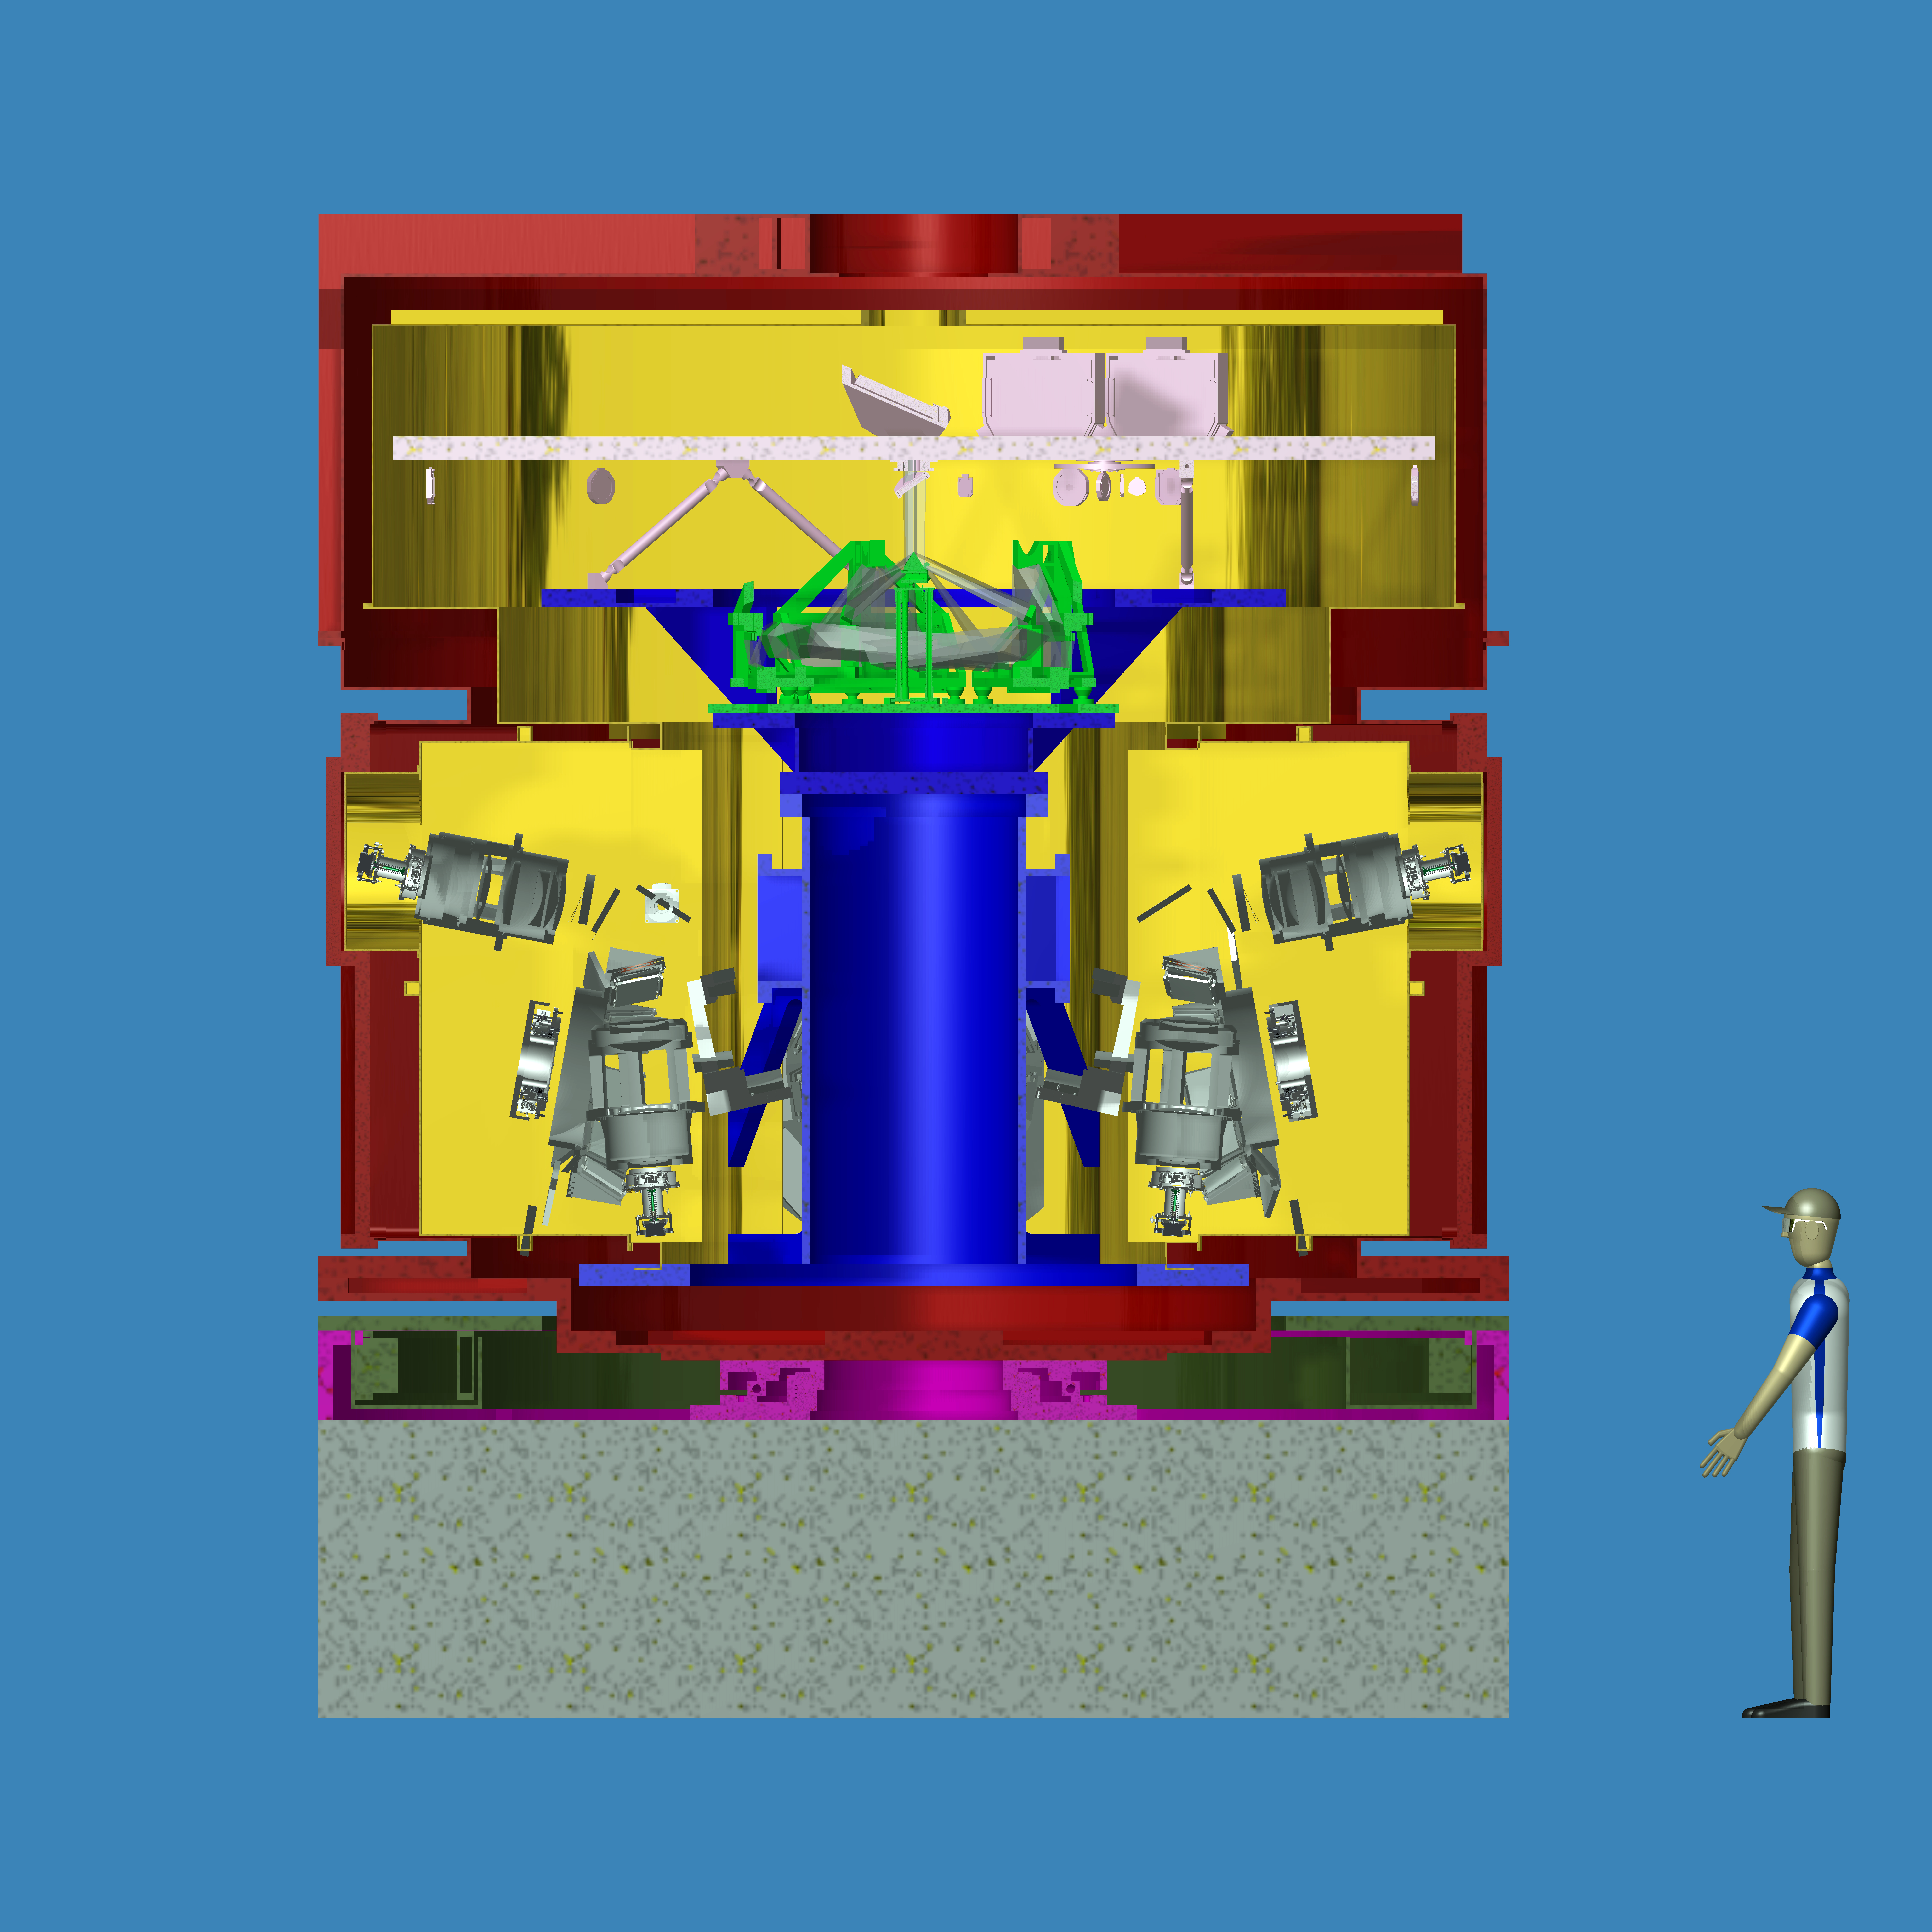

Engineering view of the HARMONI spectrograph for the E-ELT

HARMONI, or the High Angular Resolution Monolithic Optical and Near-infrared Integral field spectrograph, will be one of the first-light instruments installed on the E-ELT and will function as the workhorse instrument for visible light and near-infrared spectroscopy in the wavelength range 0.5–2.4 µm.

This engineering drawing shows a cutaway view of the instrument’s complex optics.

Credit: ESO/HARMONI consortium